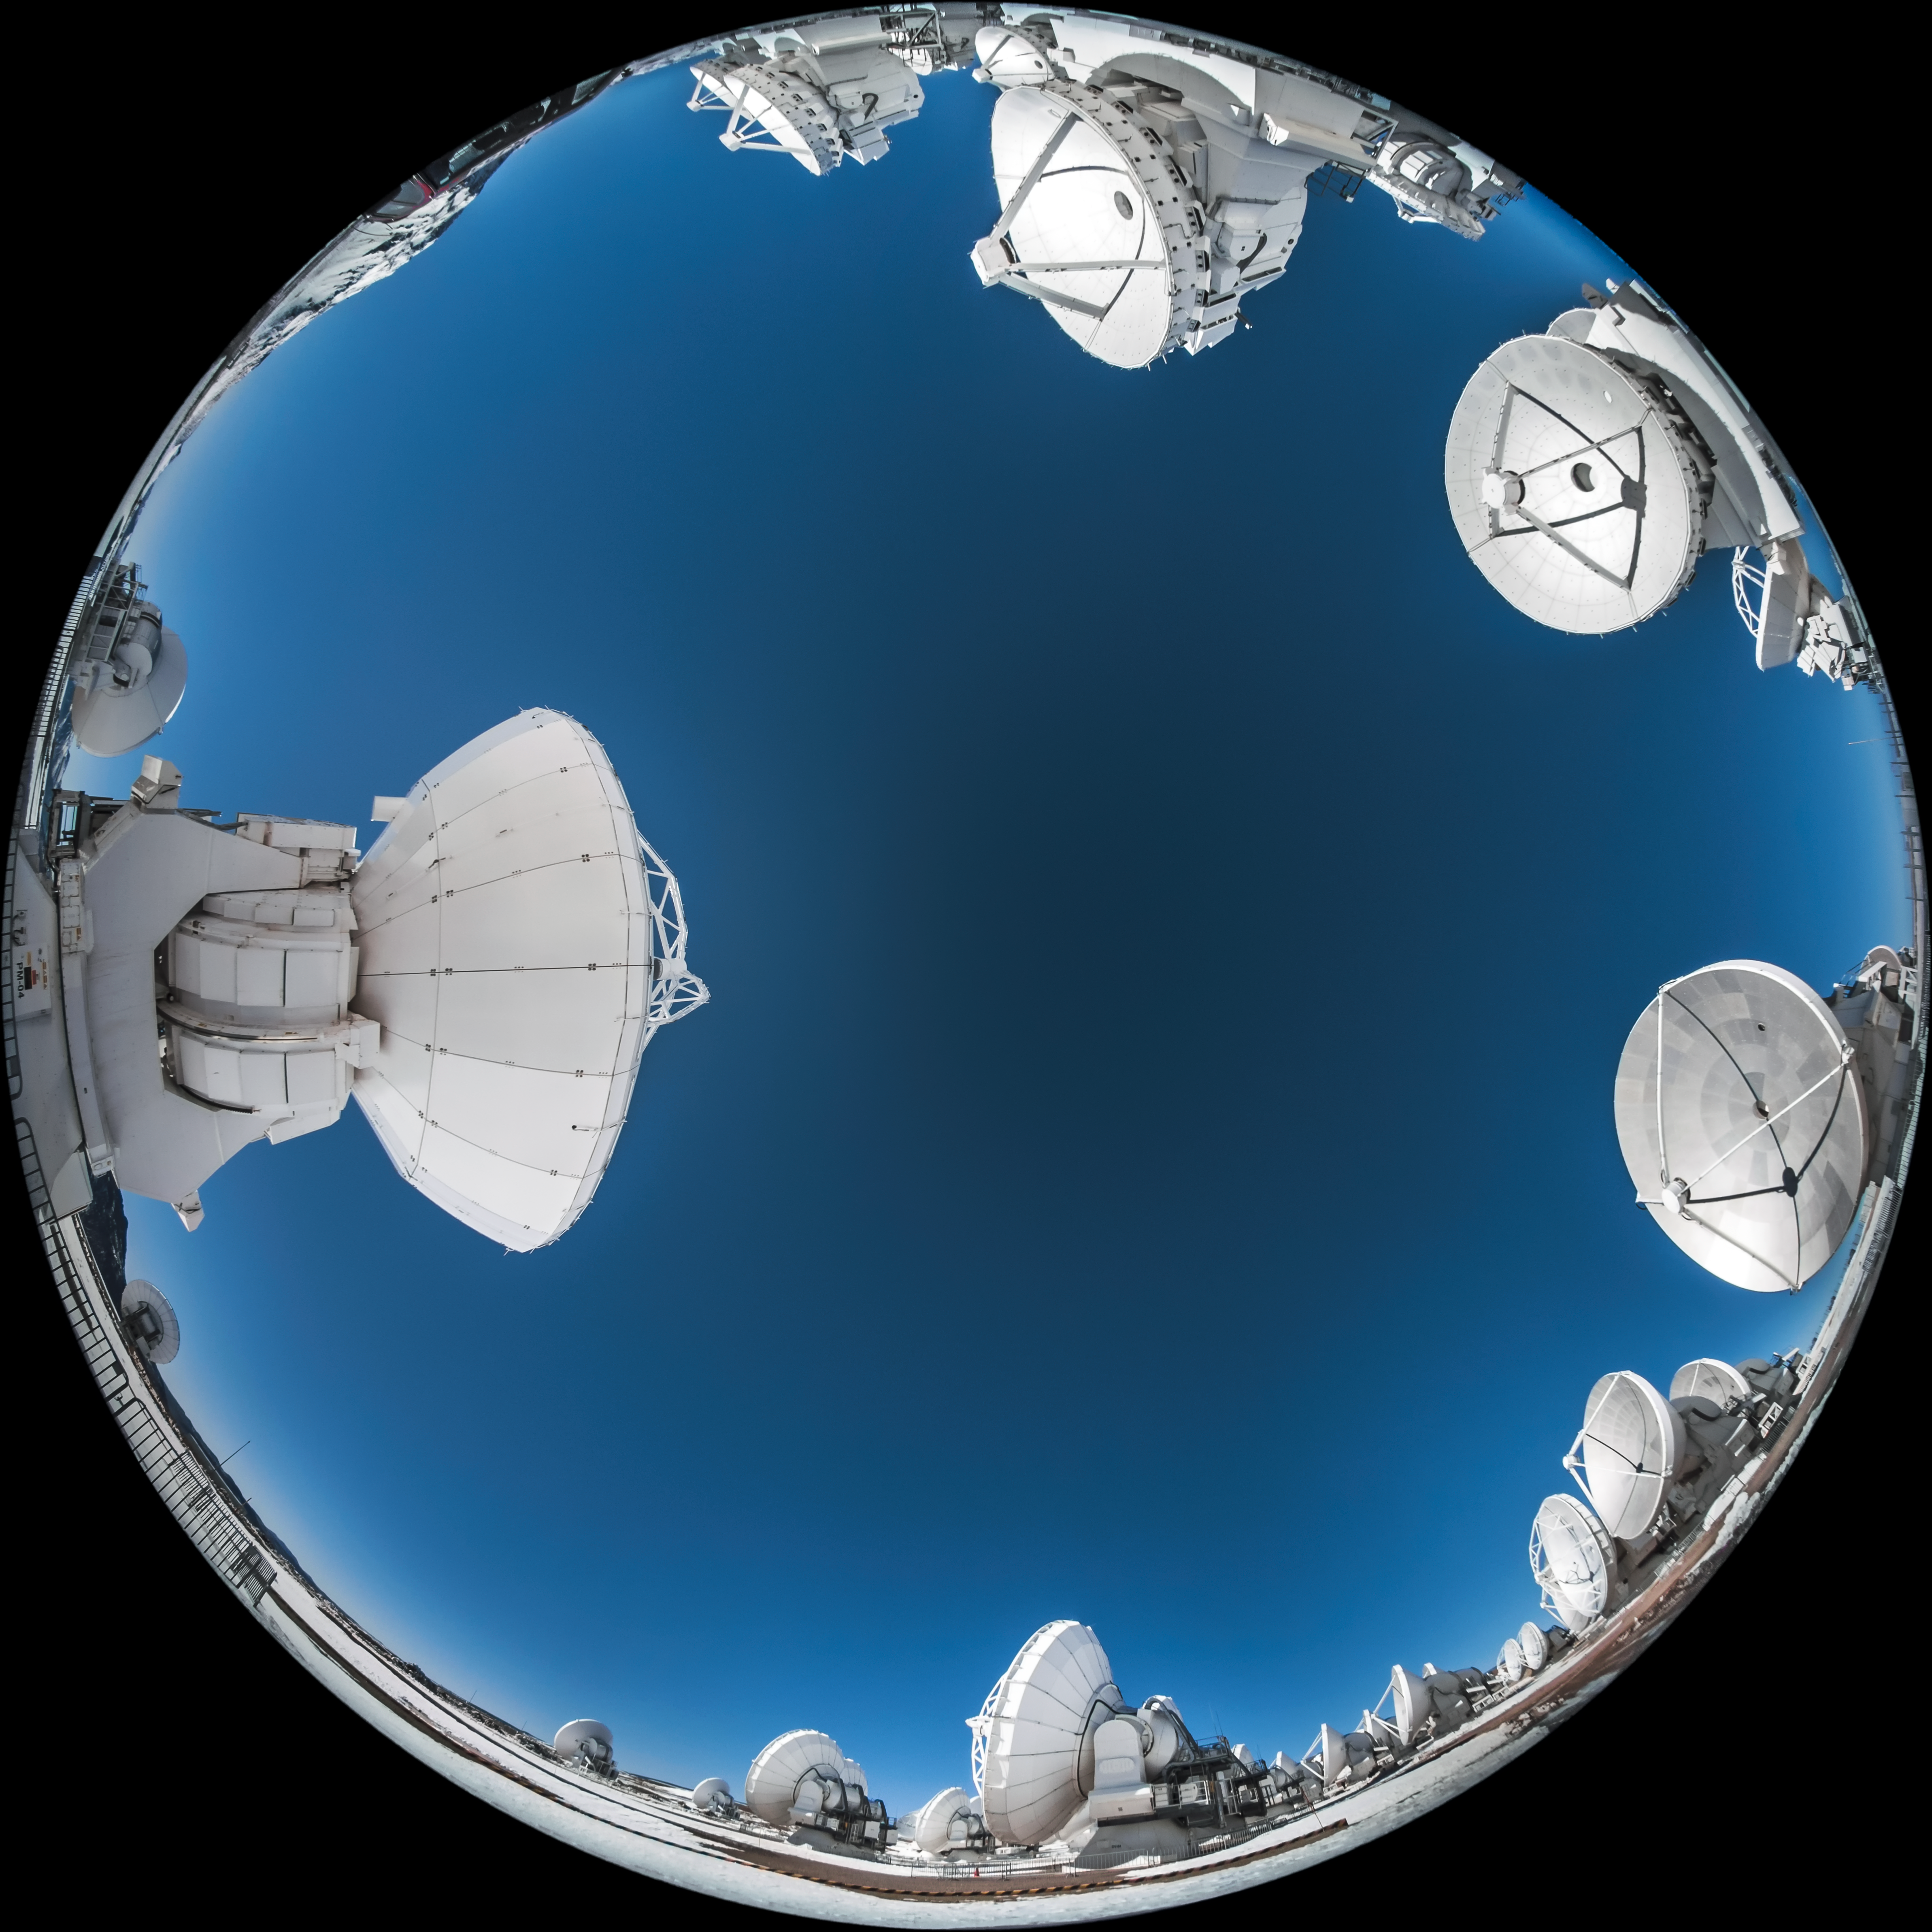

360 degrees of ALMA

Located on Chajnantor Plateau, high up in the Chilean Atacama desert, this collection of antennas forms part of the Atacama Large Millimetre/submillimetre Array (ALMA). This unique fulldome image captures snow blanketing the ground around the high-altitude antenna array.

Credit: ESO/A. Ghizzi Panizza (www.albertoghizzipanizza.com)